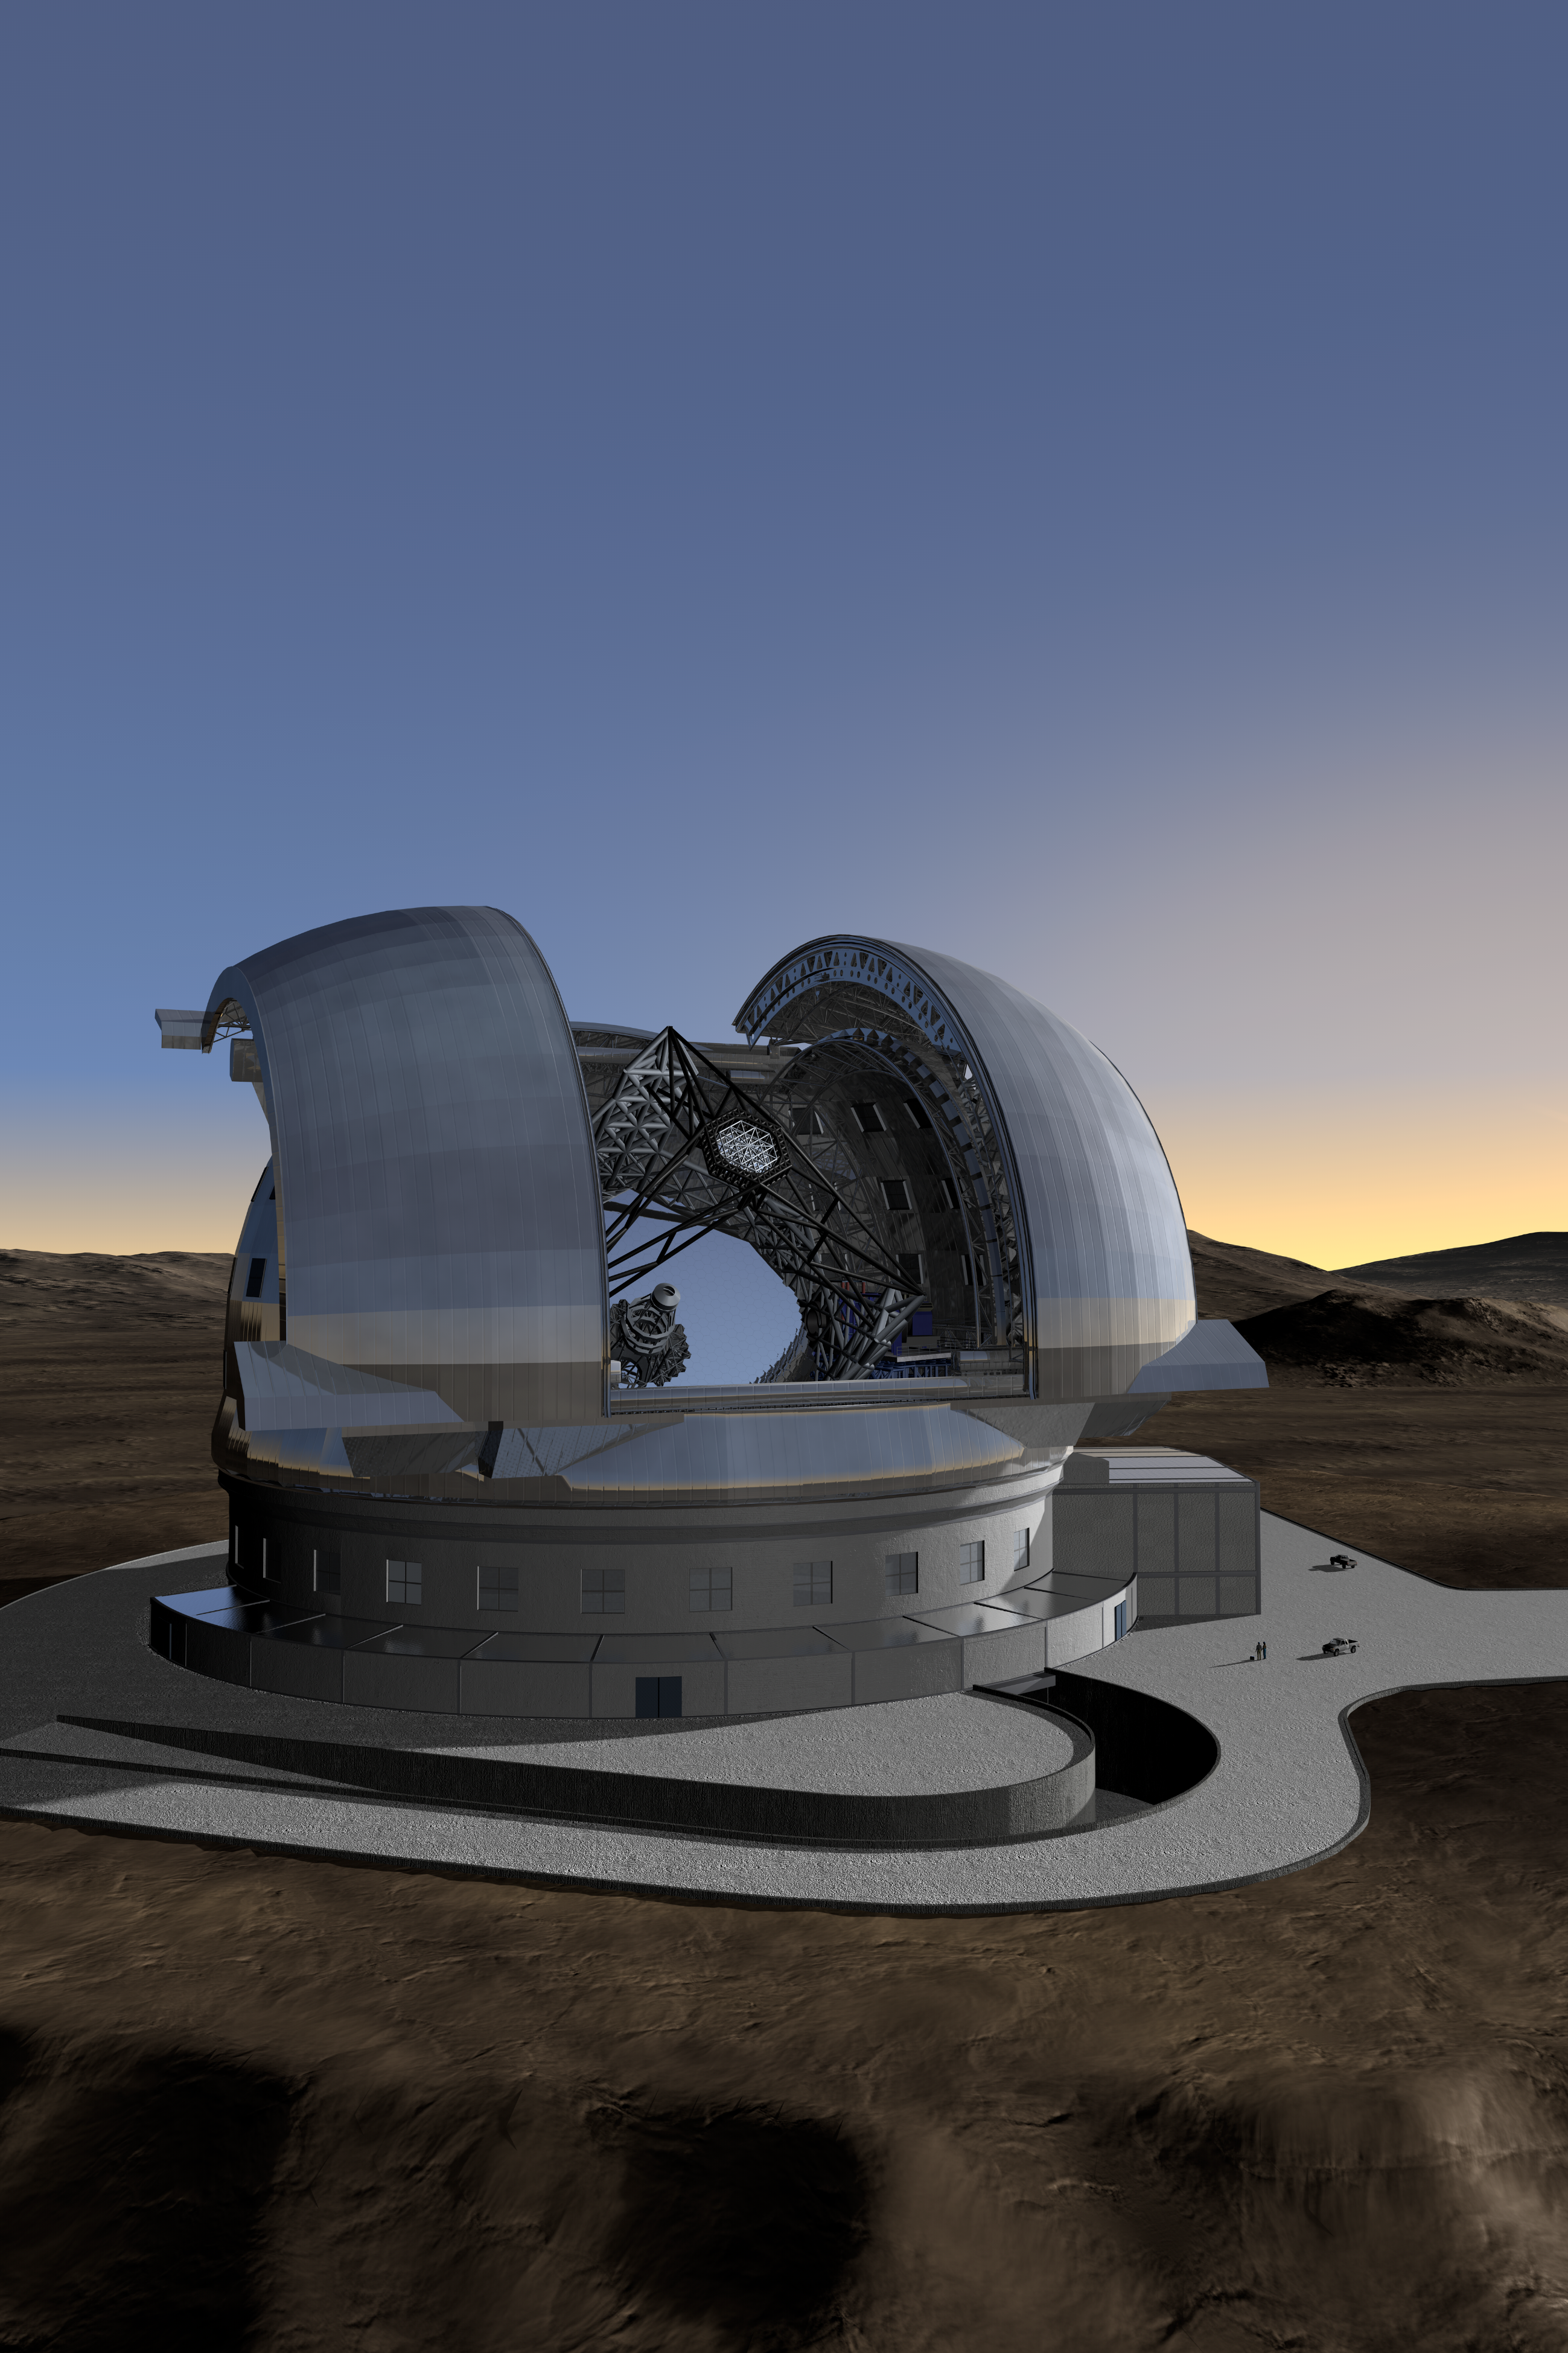

ELT in its enclosure (portrait)

Current design of the ELT in its enclosure. The ELT will be mounted on a central concrete pier that ensures a minimum clearance of 10 m above the ground. It will be shielded from the wind by a dome enclosure. This dome will have an approximate height of 90 m and a footprint of about 90 m diameter. The ramp will be used to access the enclosure.

The design for the ELT shown here was published in 2009 and is preliminary.

Credit: ESO